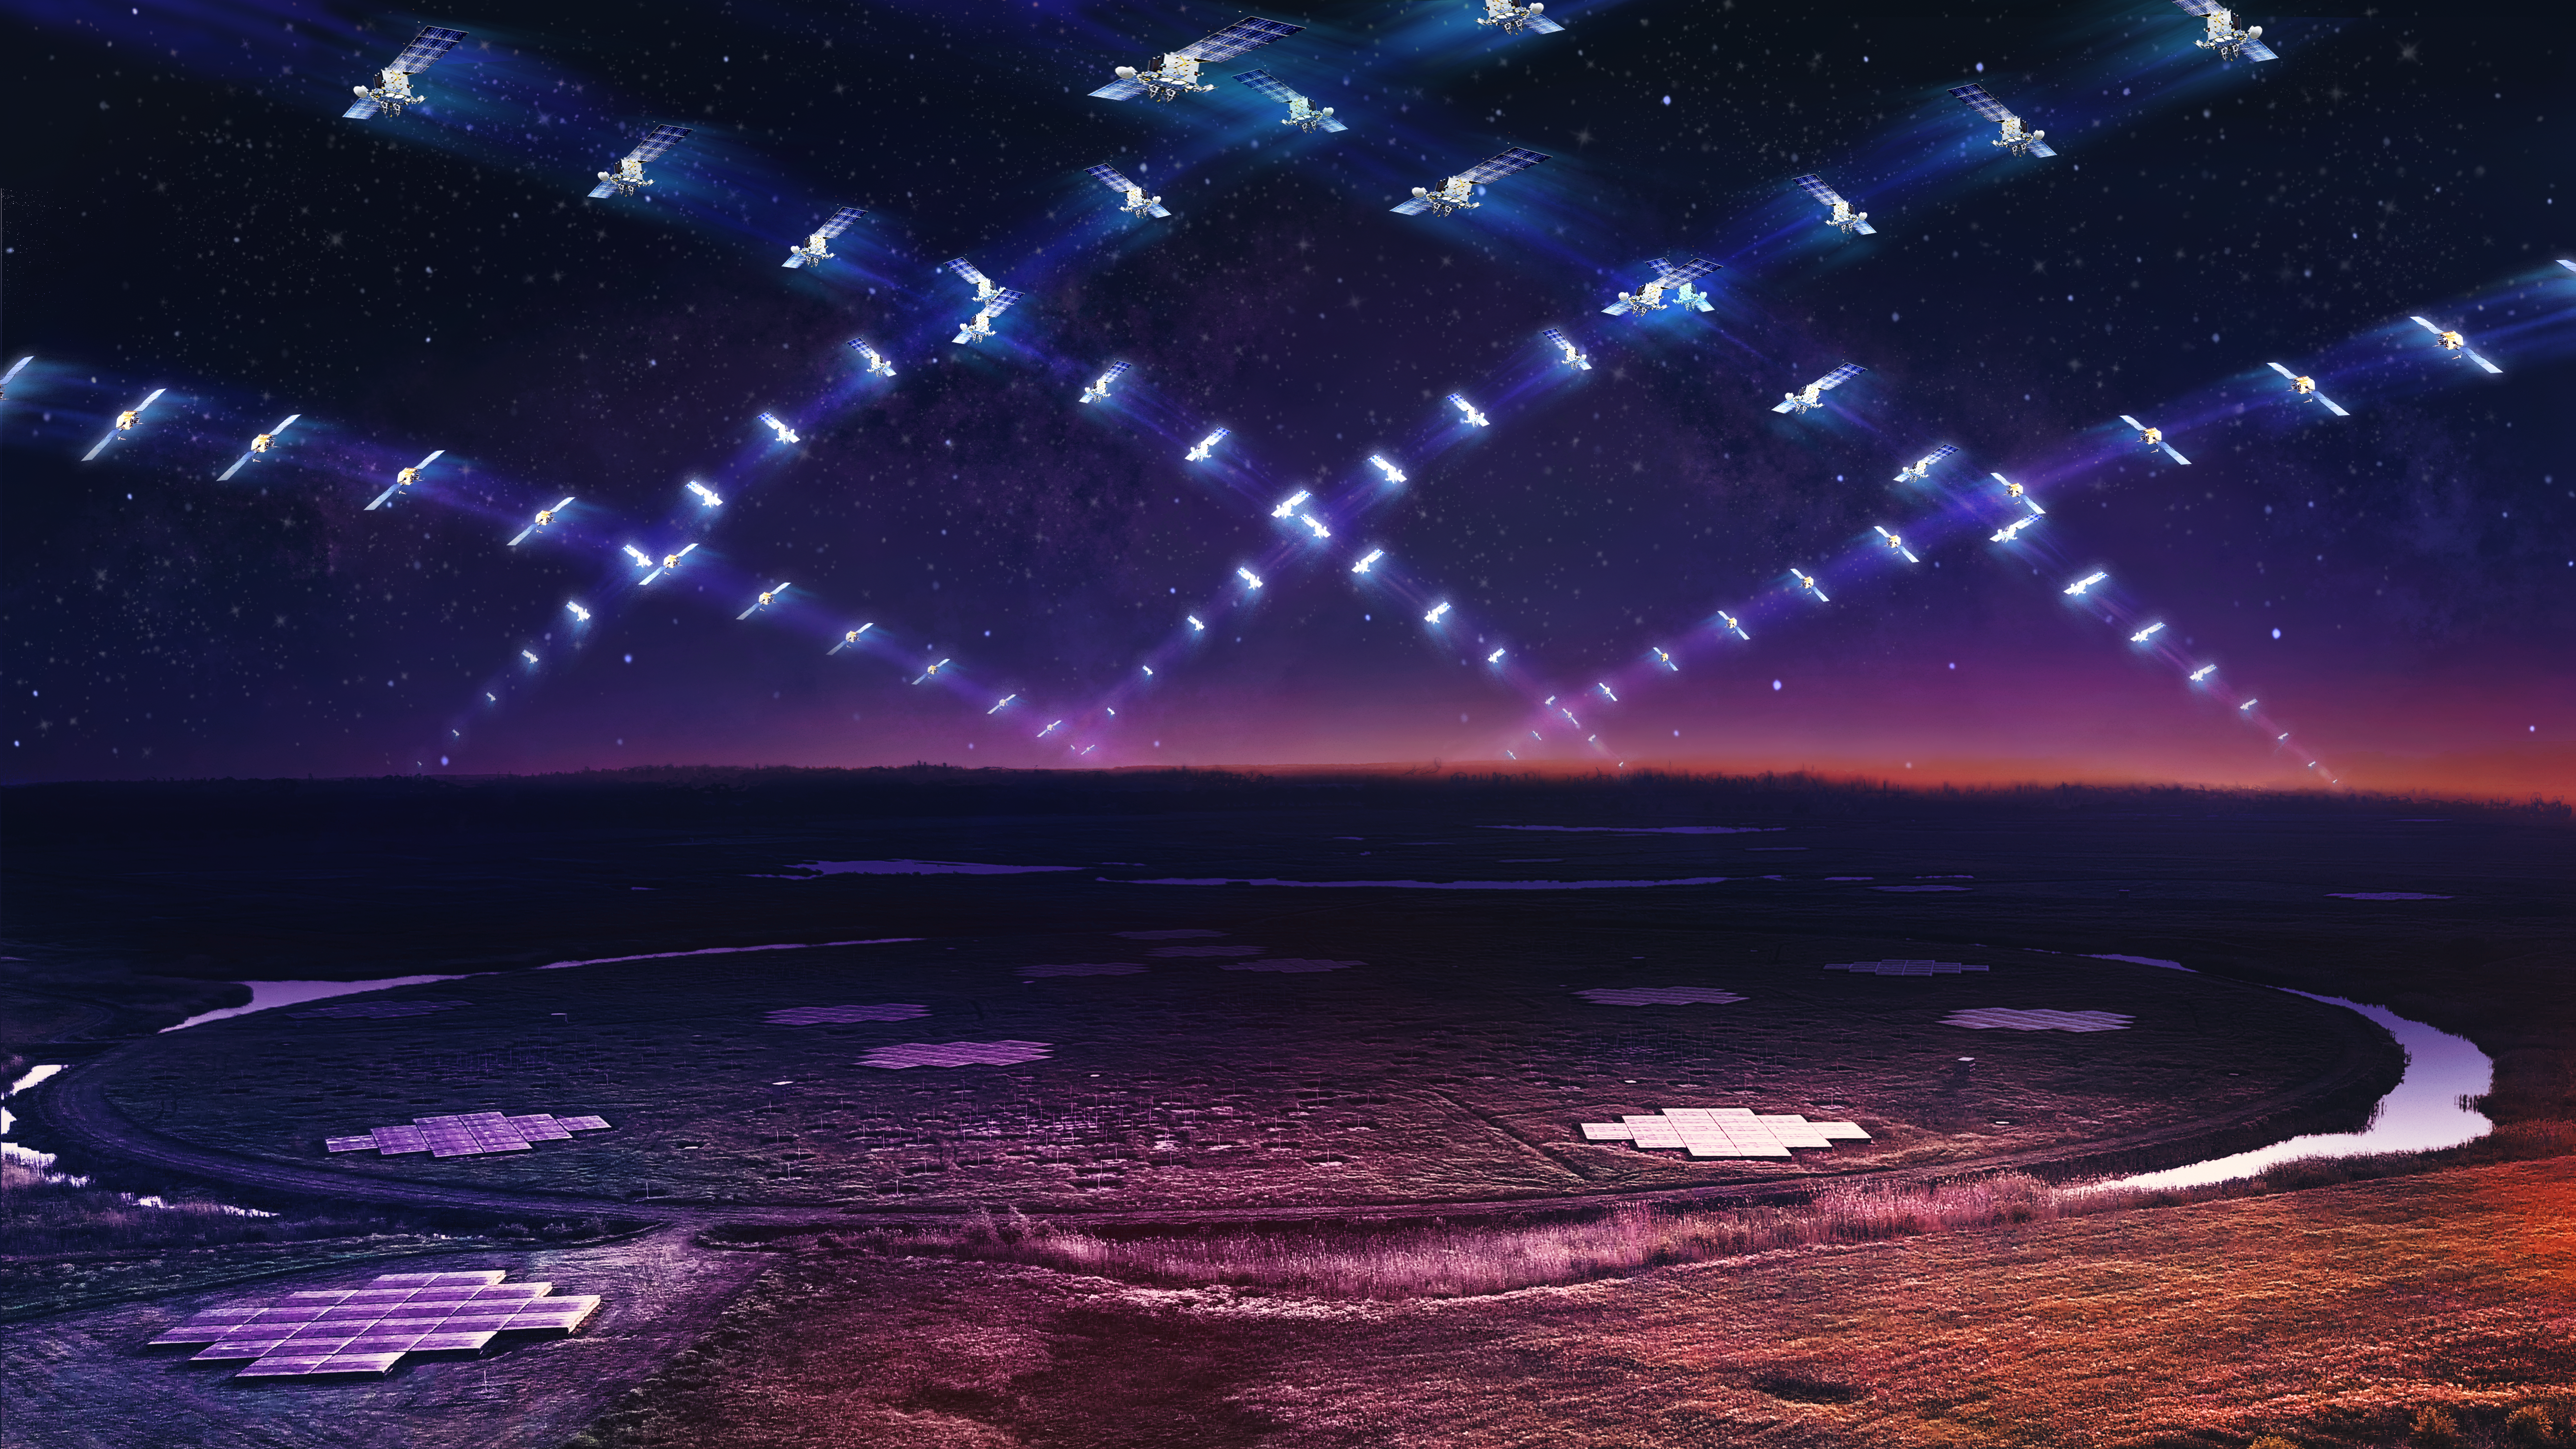

Large satellite constellation above the LOFAR telescope

Artist’s impression of a large satellite constellation in low Earth orbit circling above the LOFAR telescope.

Credit: Daniëlle Futselaar